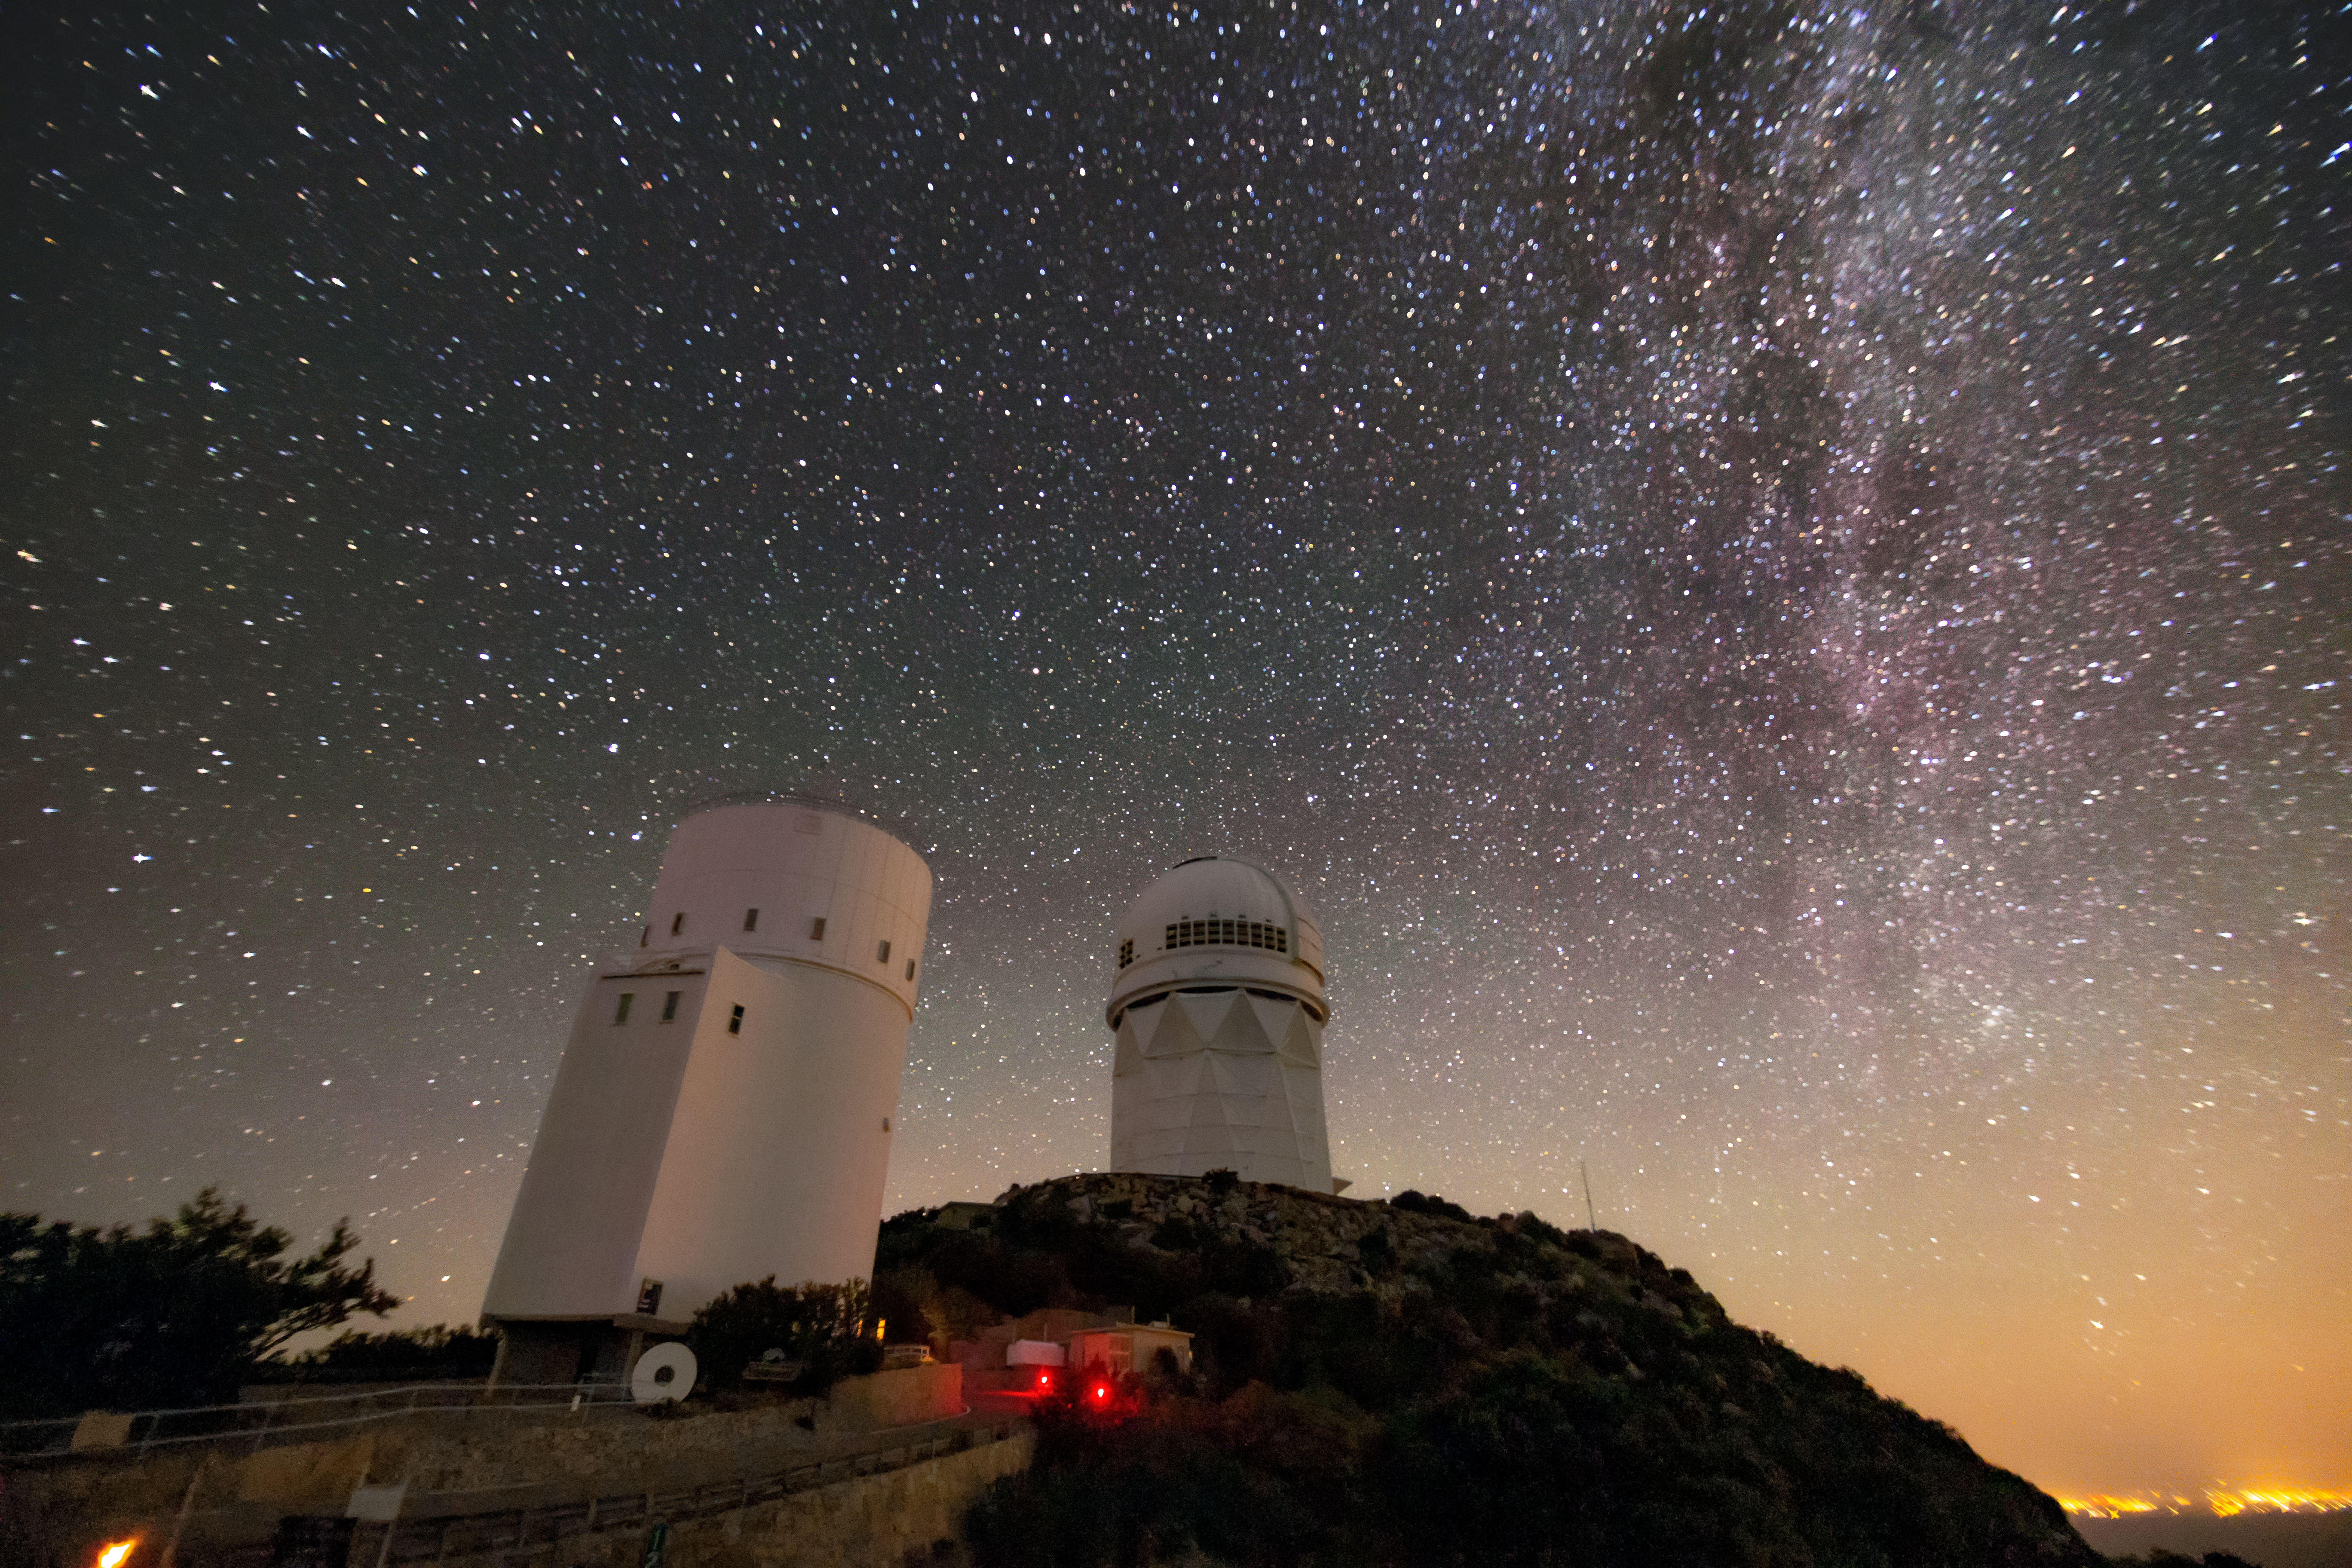

Milky Way over the Mayall Telescope

In this photo, the Milky Way blazes brilliantly above Kitt Peak National Observatory and the Nicholas U. Mayall 4-meter Telescope, a program of NSF NOIRLab.

Credit: NOIRLab/AURA/NSF/R. Sparks